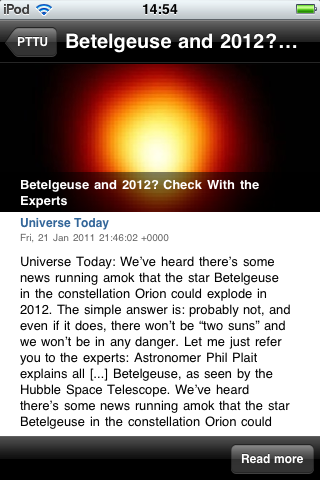

Screenshot of the free Portal to the Universe app

This screenshot shows the overview of the latest featured blog articles about space and astronomy in the new free Portal to the Universe app. The app is available in the iTunes store, which gives iPhone and iPod Touch users direct access to the Universe wherever they go.

Credit: ESO/Victor R. Ruiz